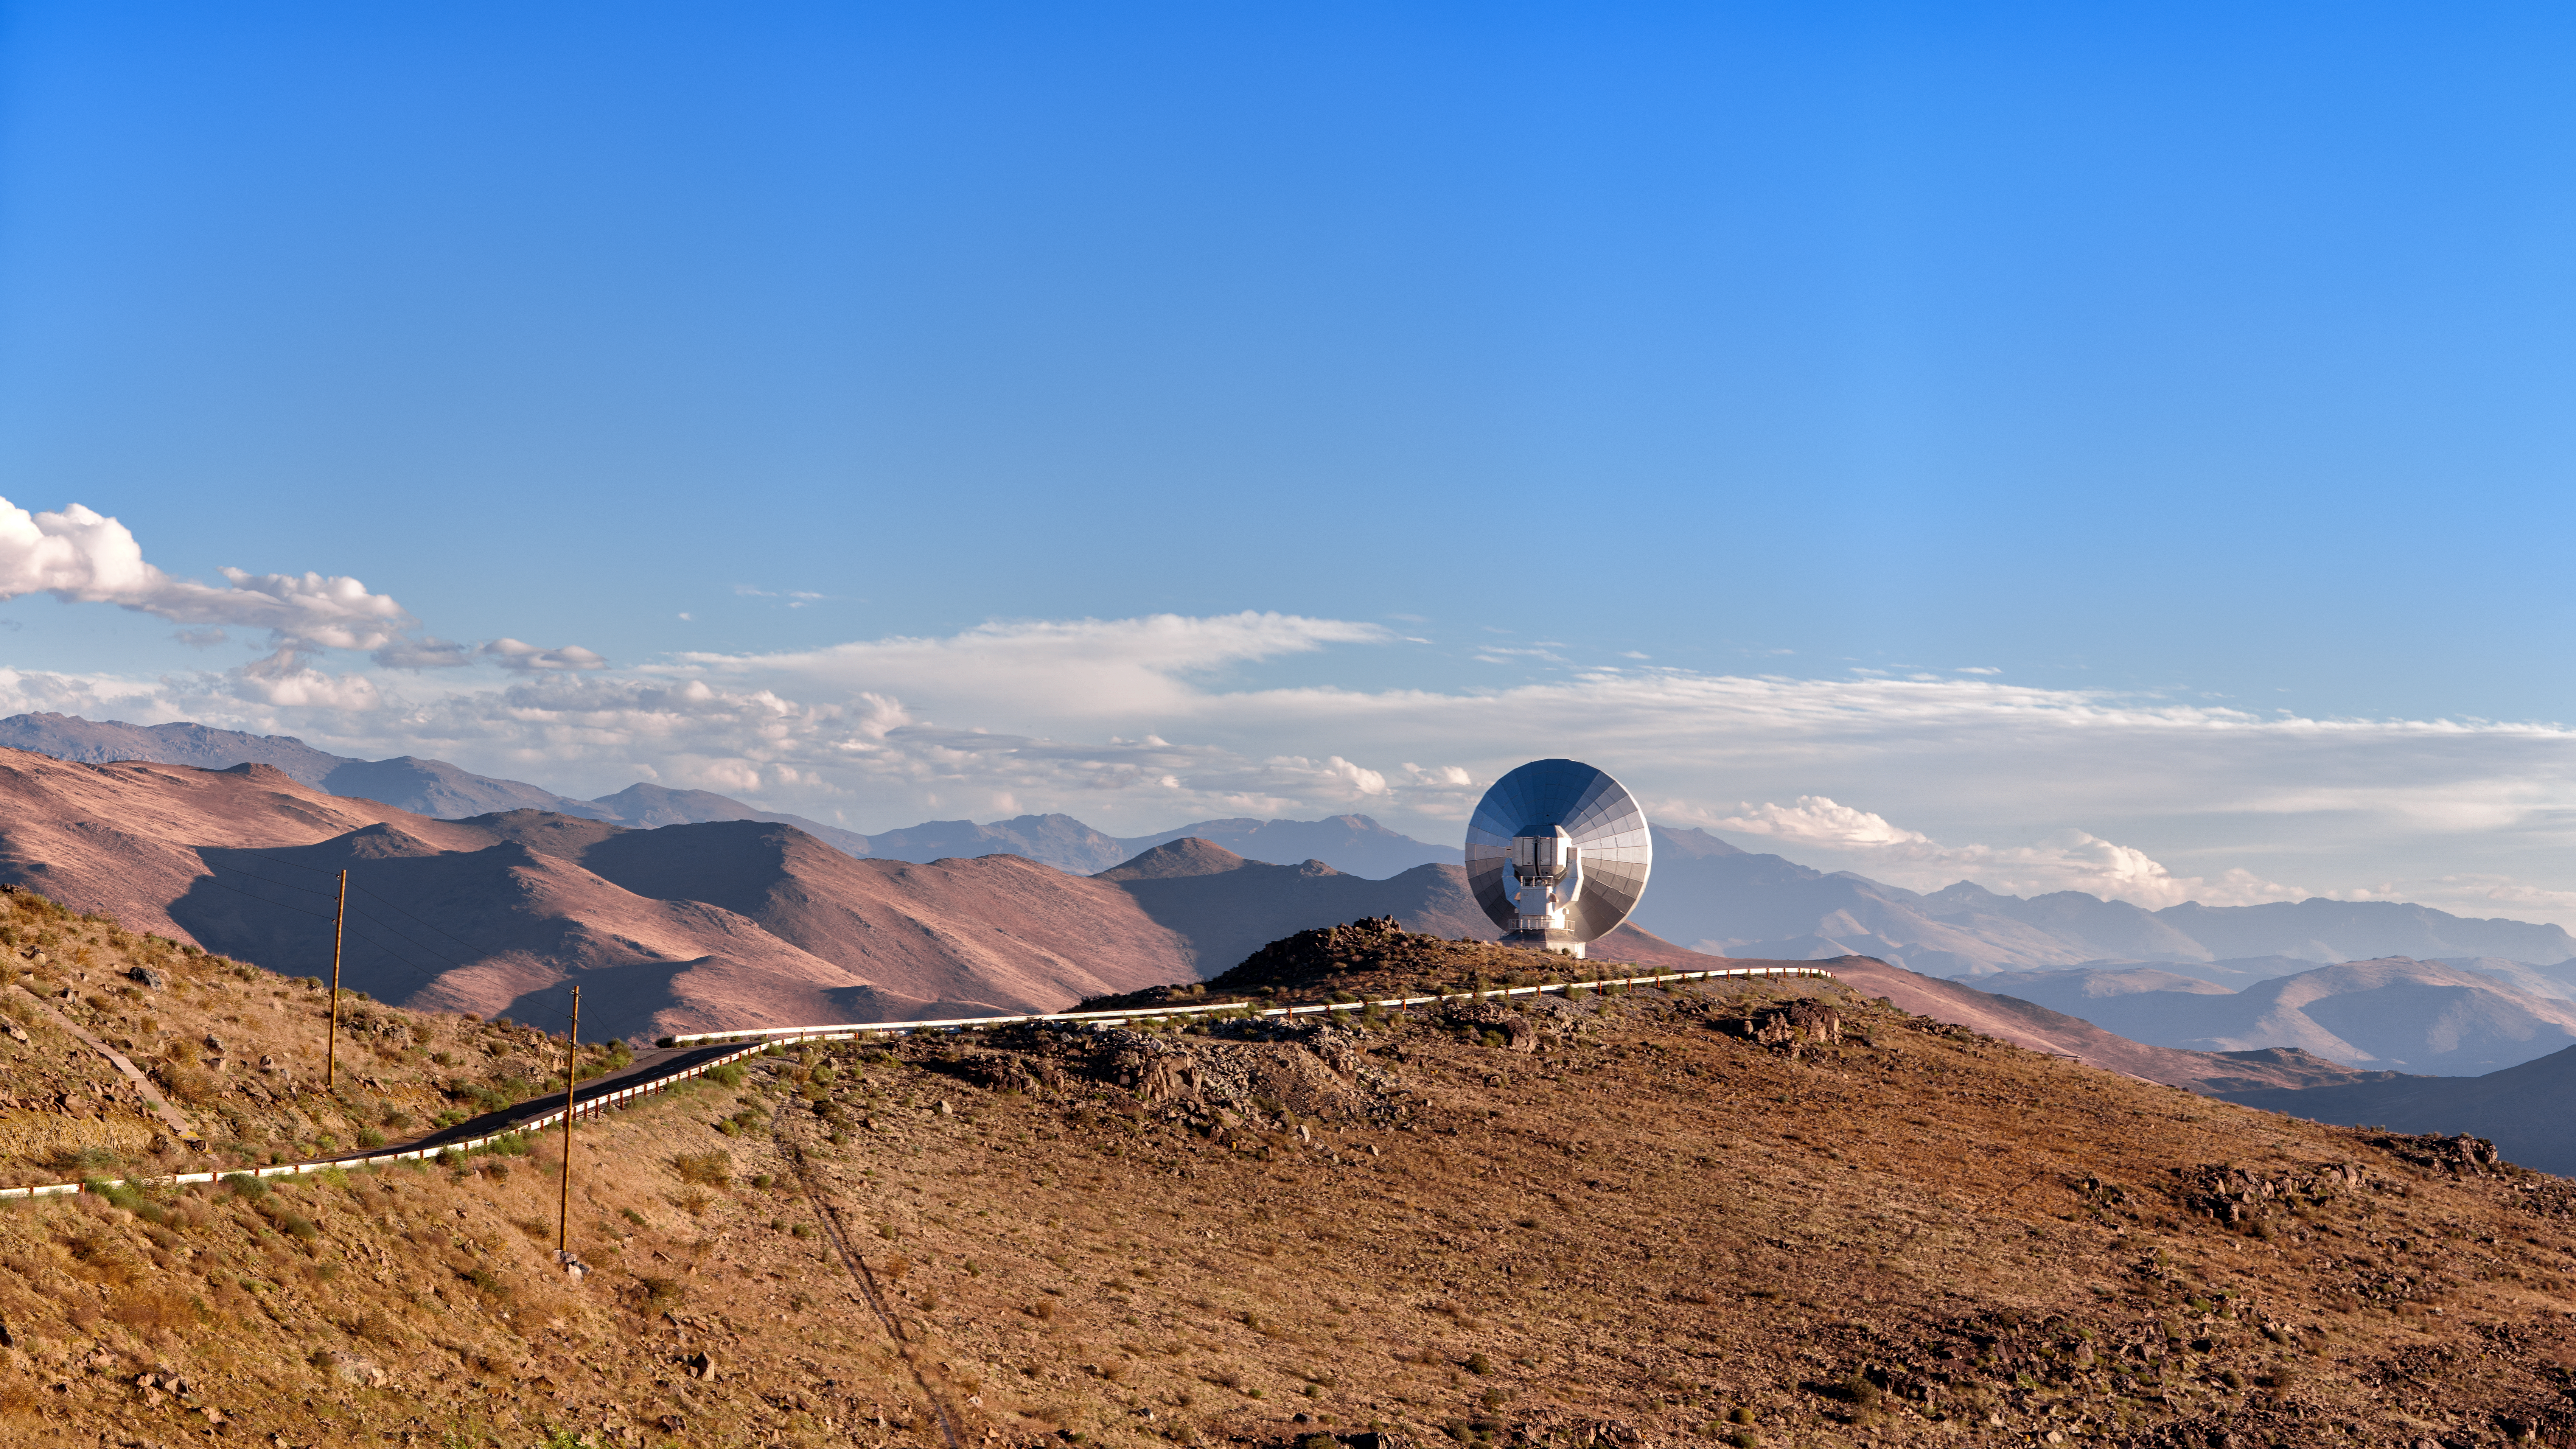

SEST facing away

The Swedish-ESO Submillimetre Telescope (SEST) was the only large telescope in the southern hemisphere observing the Universe in the submillimetre wavelength when it was built. With the advent of the Atacama Large Millimetre/submillimetre Array (ALMA), however, SEST was decommissioned in 2003.

Its dish still stands at ESO's La Silla Observatory in Chile.

Credit: J. Pérez/ESO